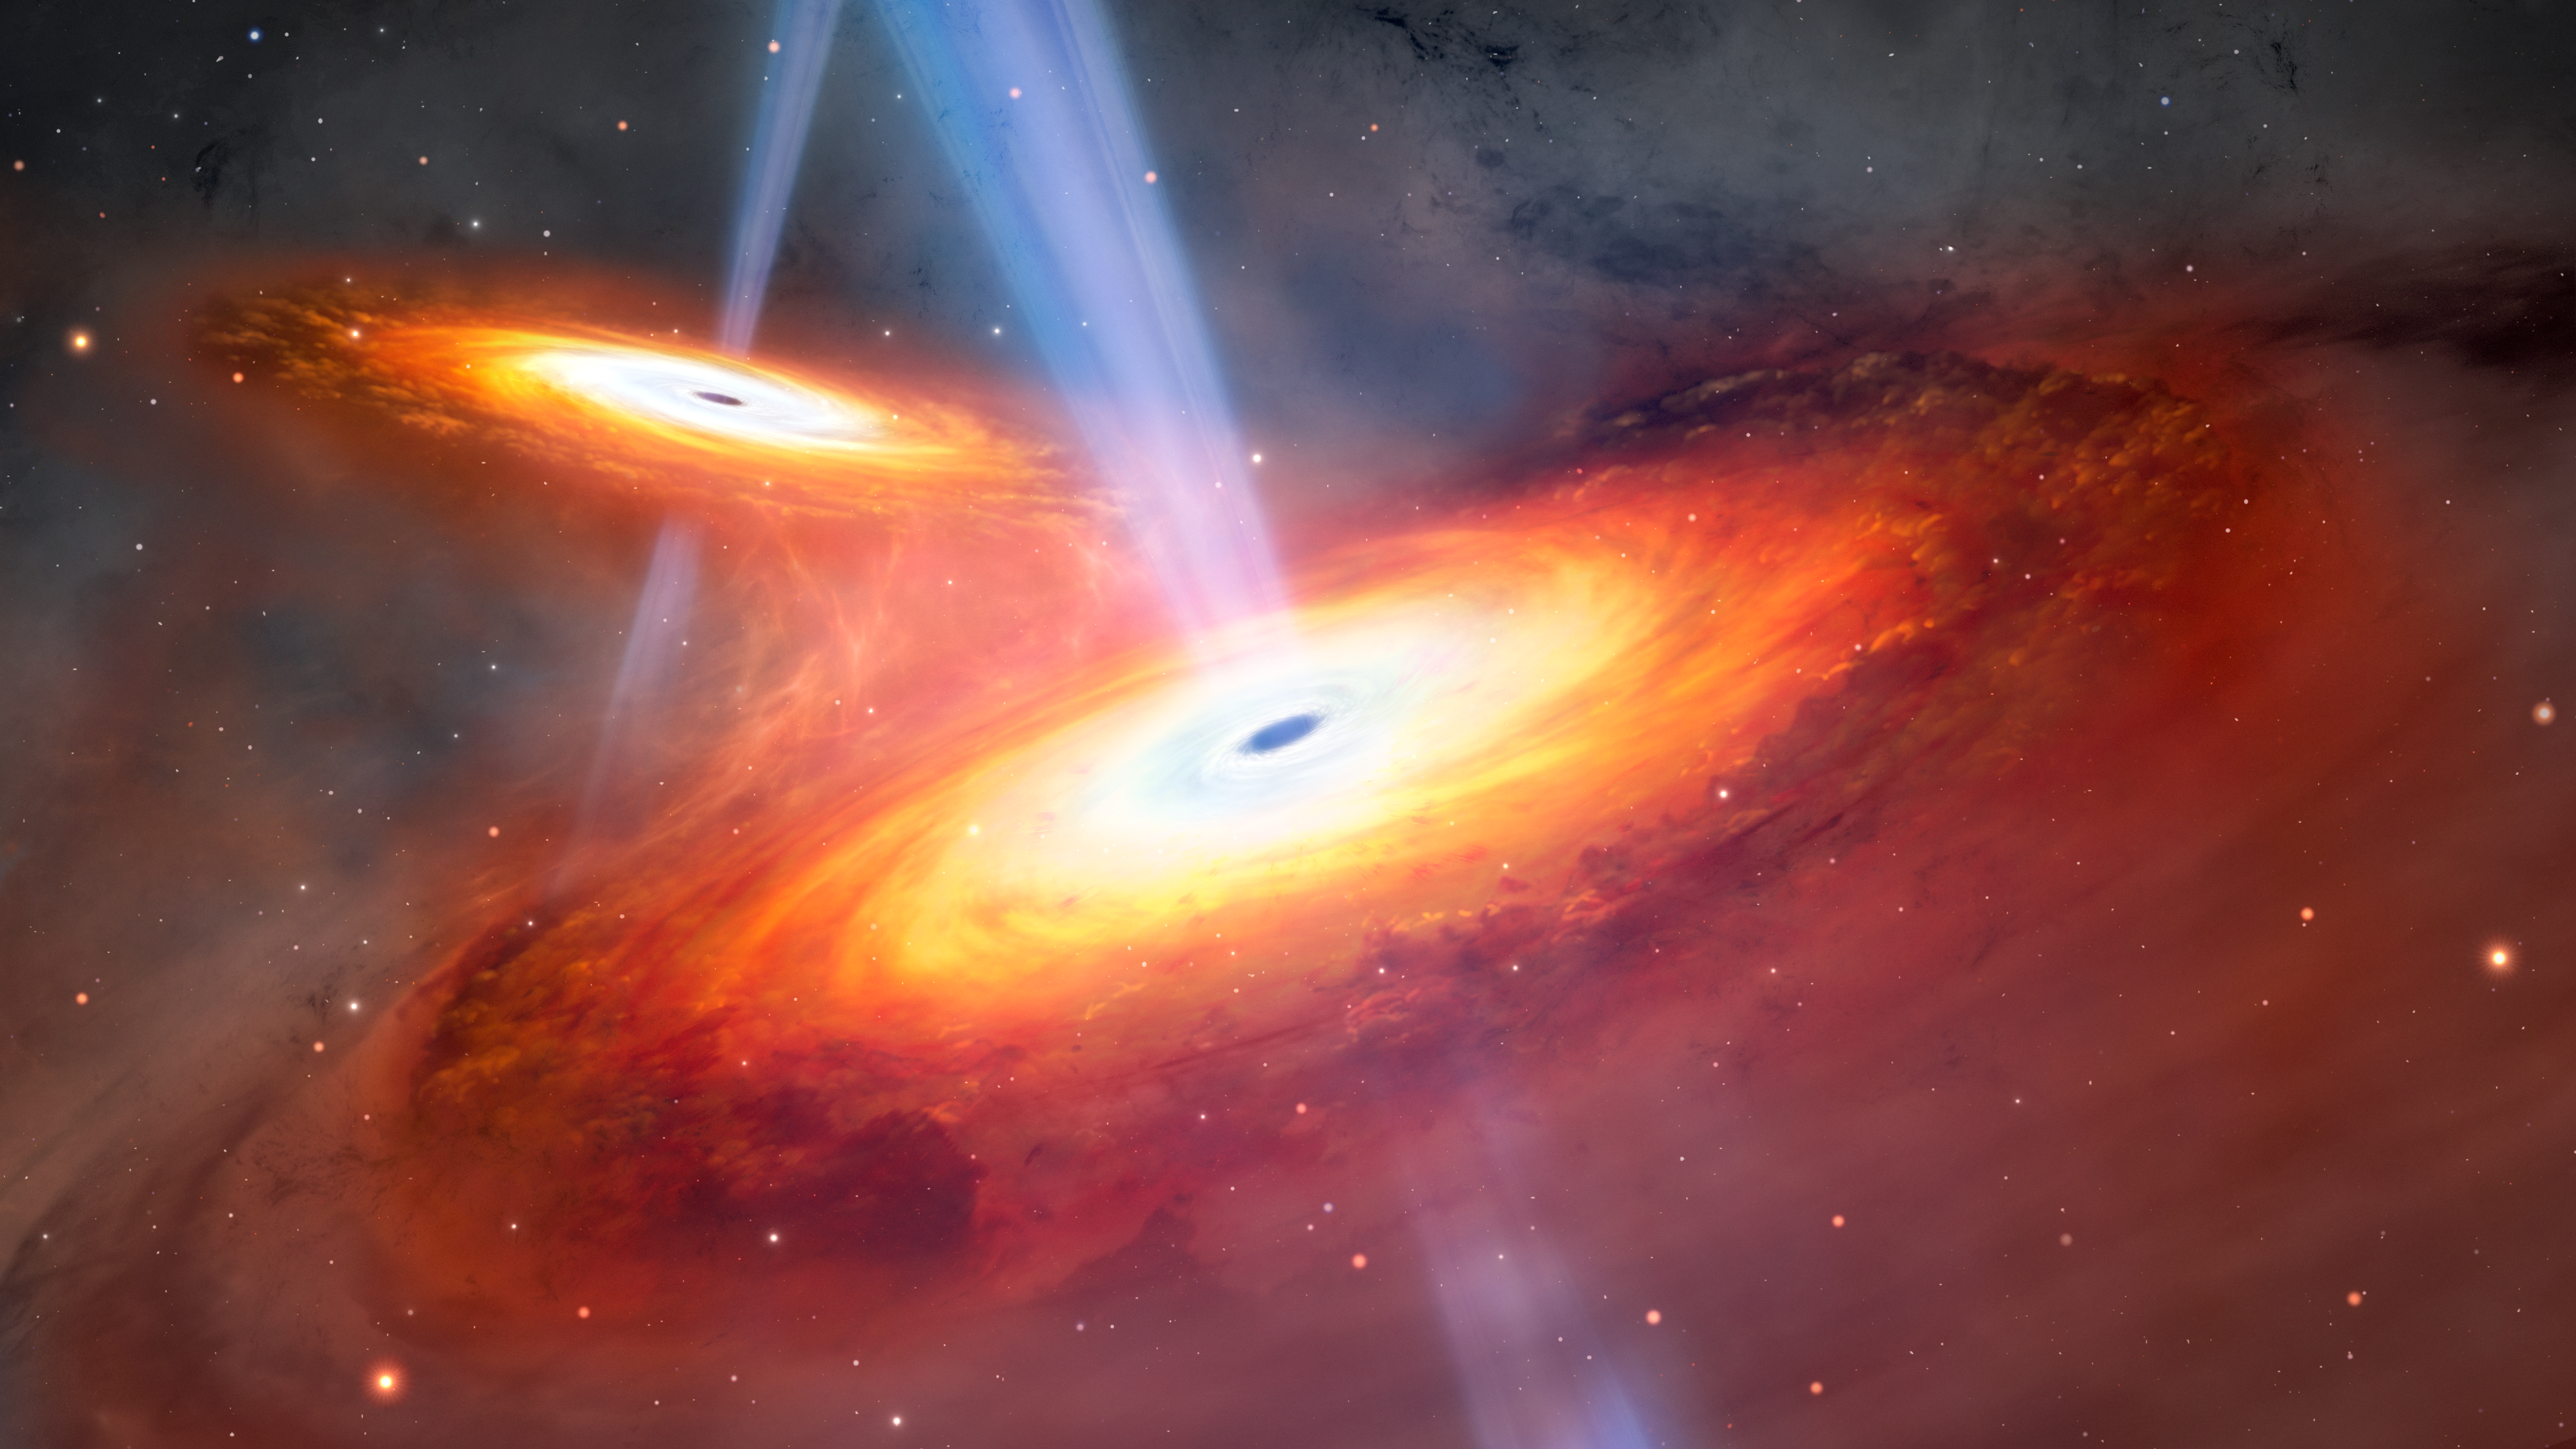

Artist’s Illustration of Most Distant Pair of Merging Quasars

This illustration depicts two quasars in the process of merging. Using both the Gemini North telescope, one half of the International Gemini Observatory, which is supported in part by the U.S. National Science Foundation and operated by NSF NOIRLab, and the Subaru Telescope, a team of astronomers have discovered a pair of merging quasars seen only 900 million years after the Big Bang. Not only is this the most distant pair of merging quasars ever found, but also the first confirmed pair found in the period of the Universe known as Cosmic Dawn.

Credit: International Gemini Observatory/NOIRLab/NSF/AURA/M. Garlick